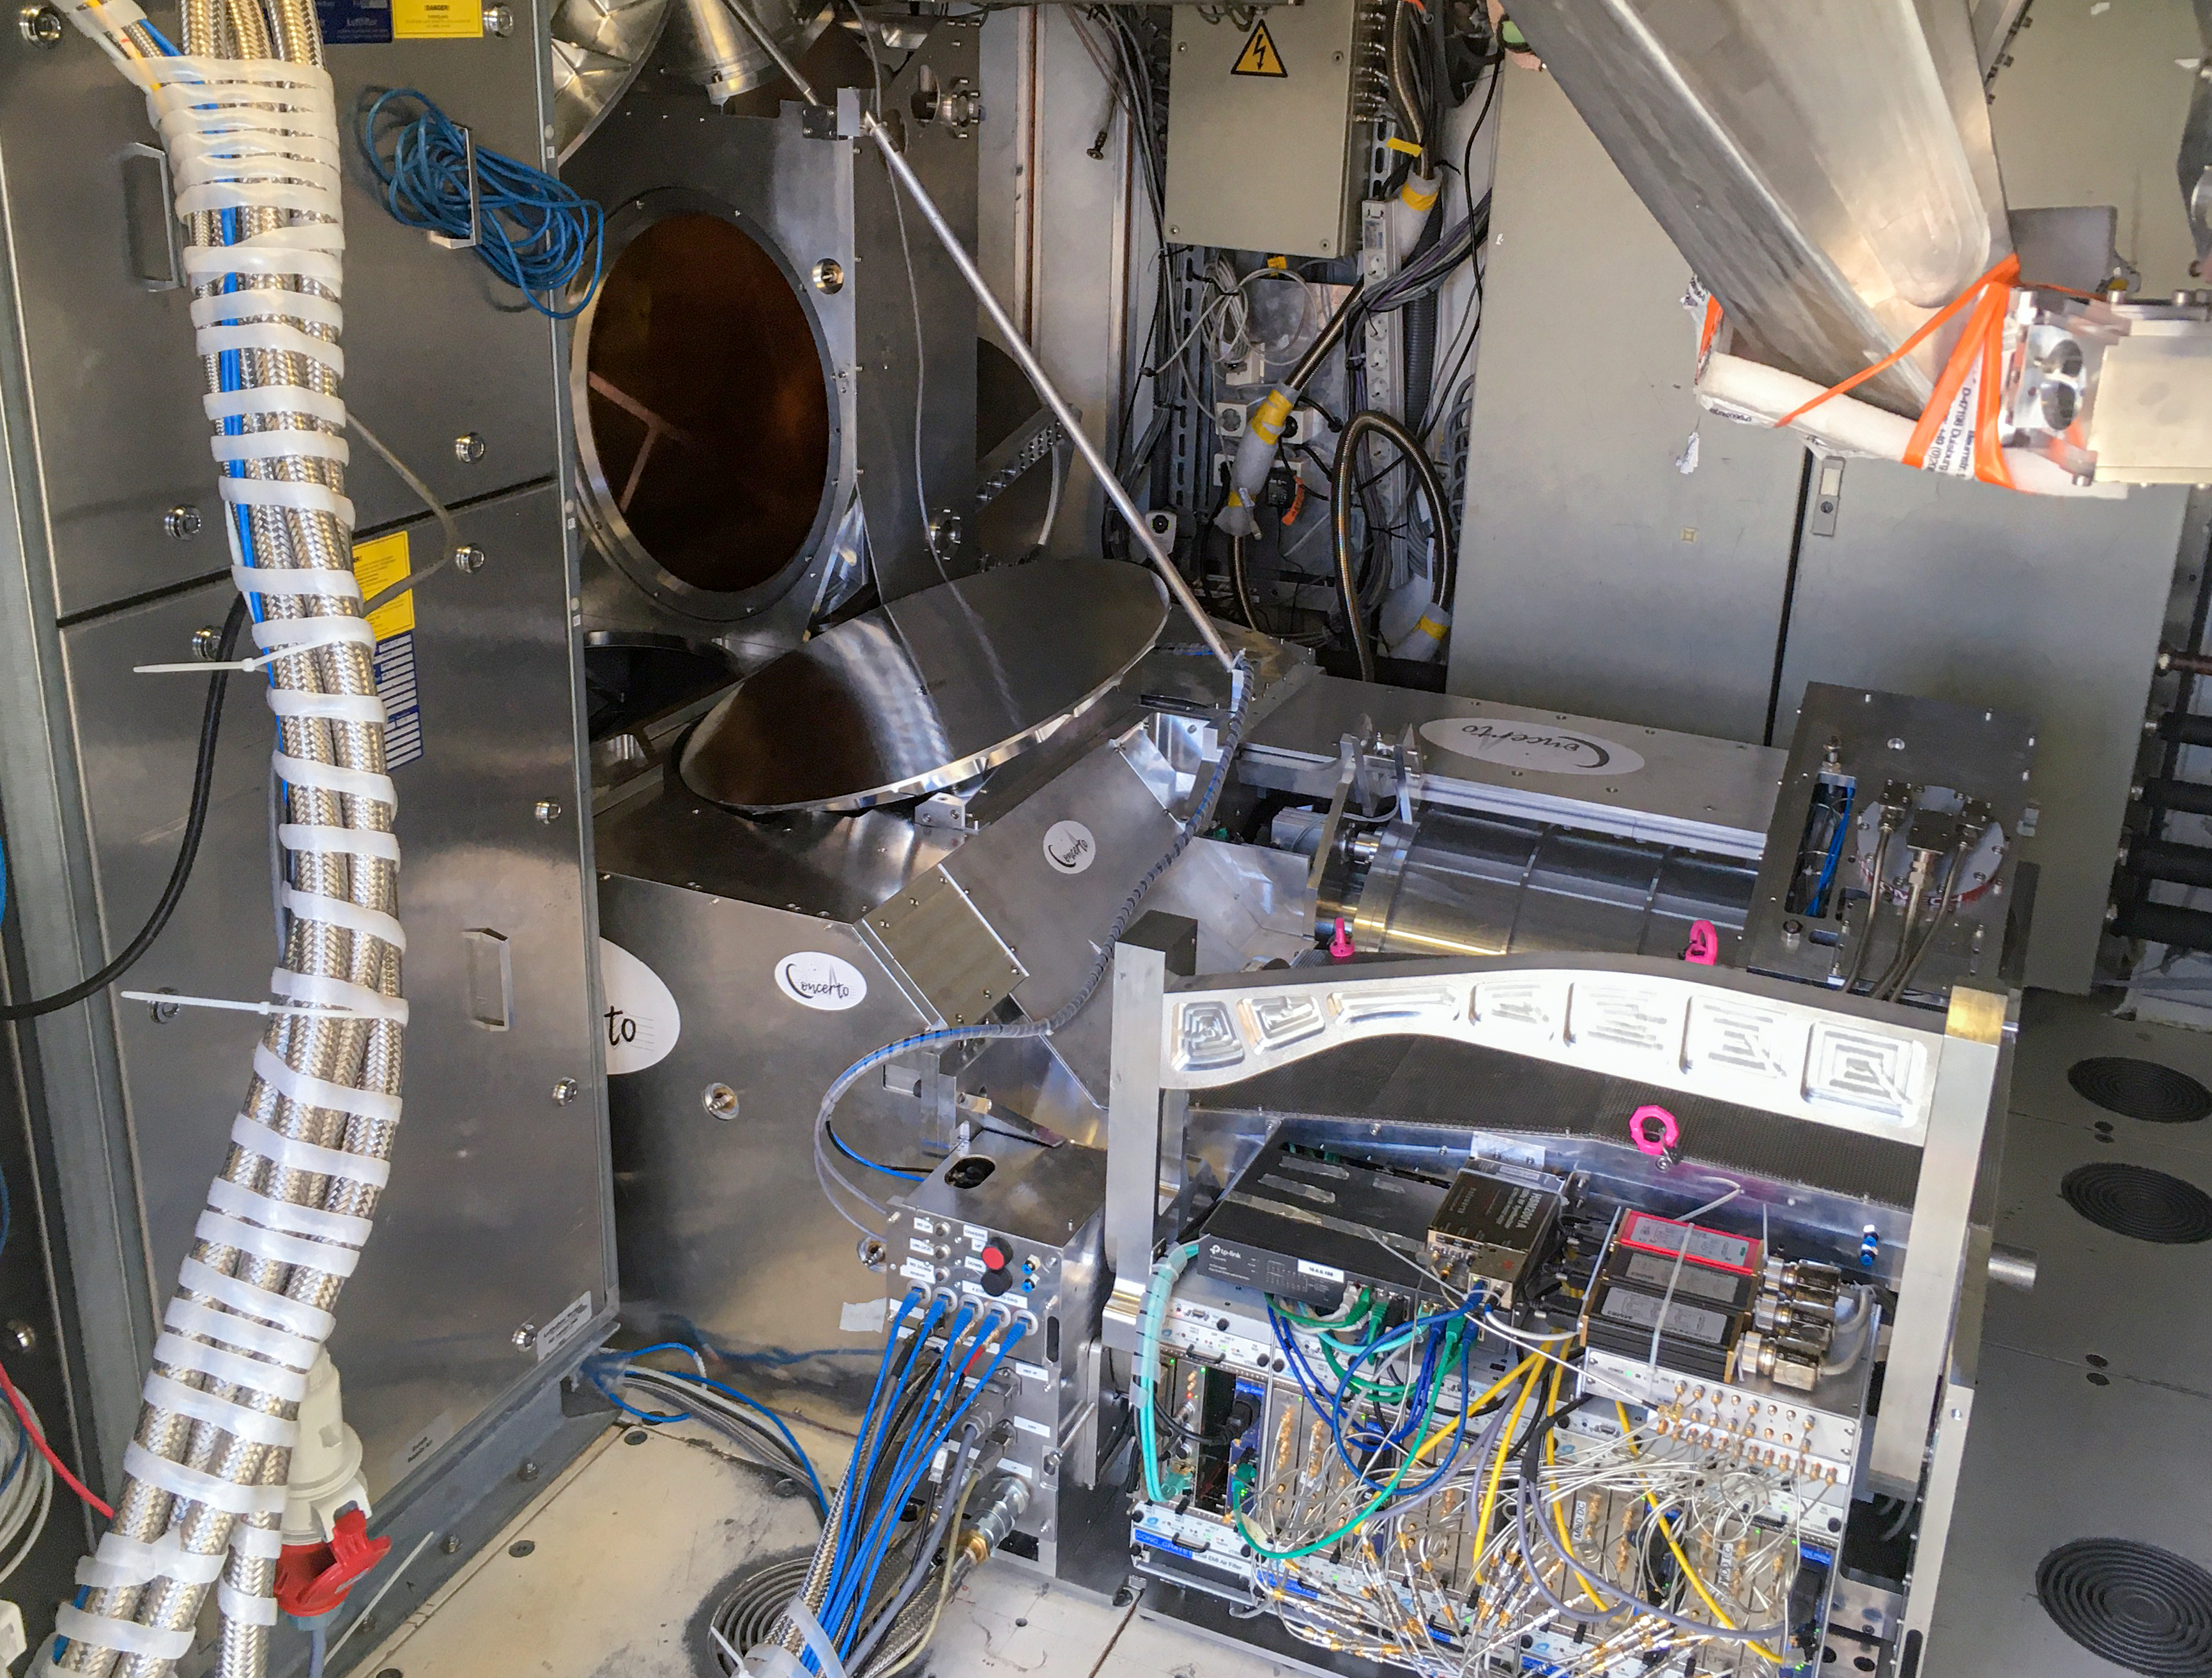

The CONCERTO instrument on APEX 1

This image shows the CONCERTO instrument installed on the ESO-operated Atacama Pathfinder EXperiment (APEX). CONCERTO is able to scan the sky at frequencies between infrared and radio waves and produces spectroscopic data alongside images, to provide information on the earliest epochs of the Universe.

Credit: CONCERTO team/ESO